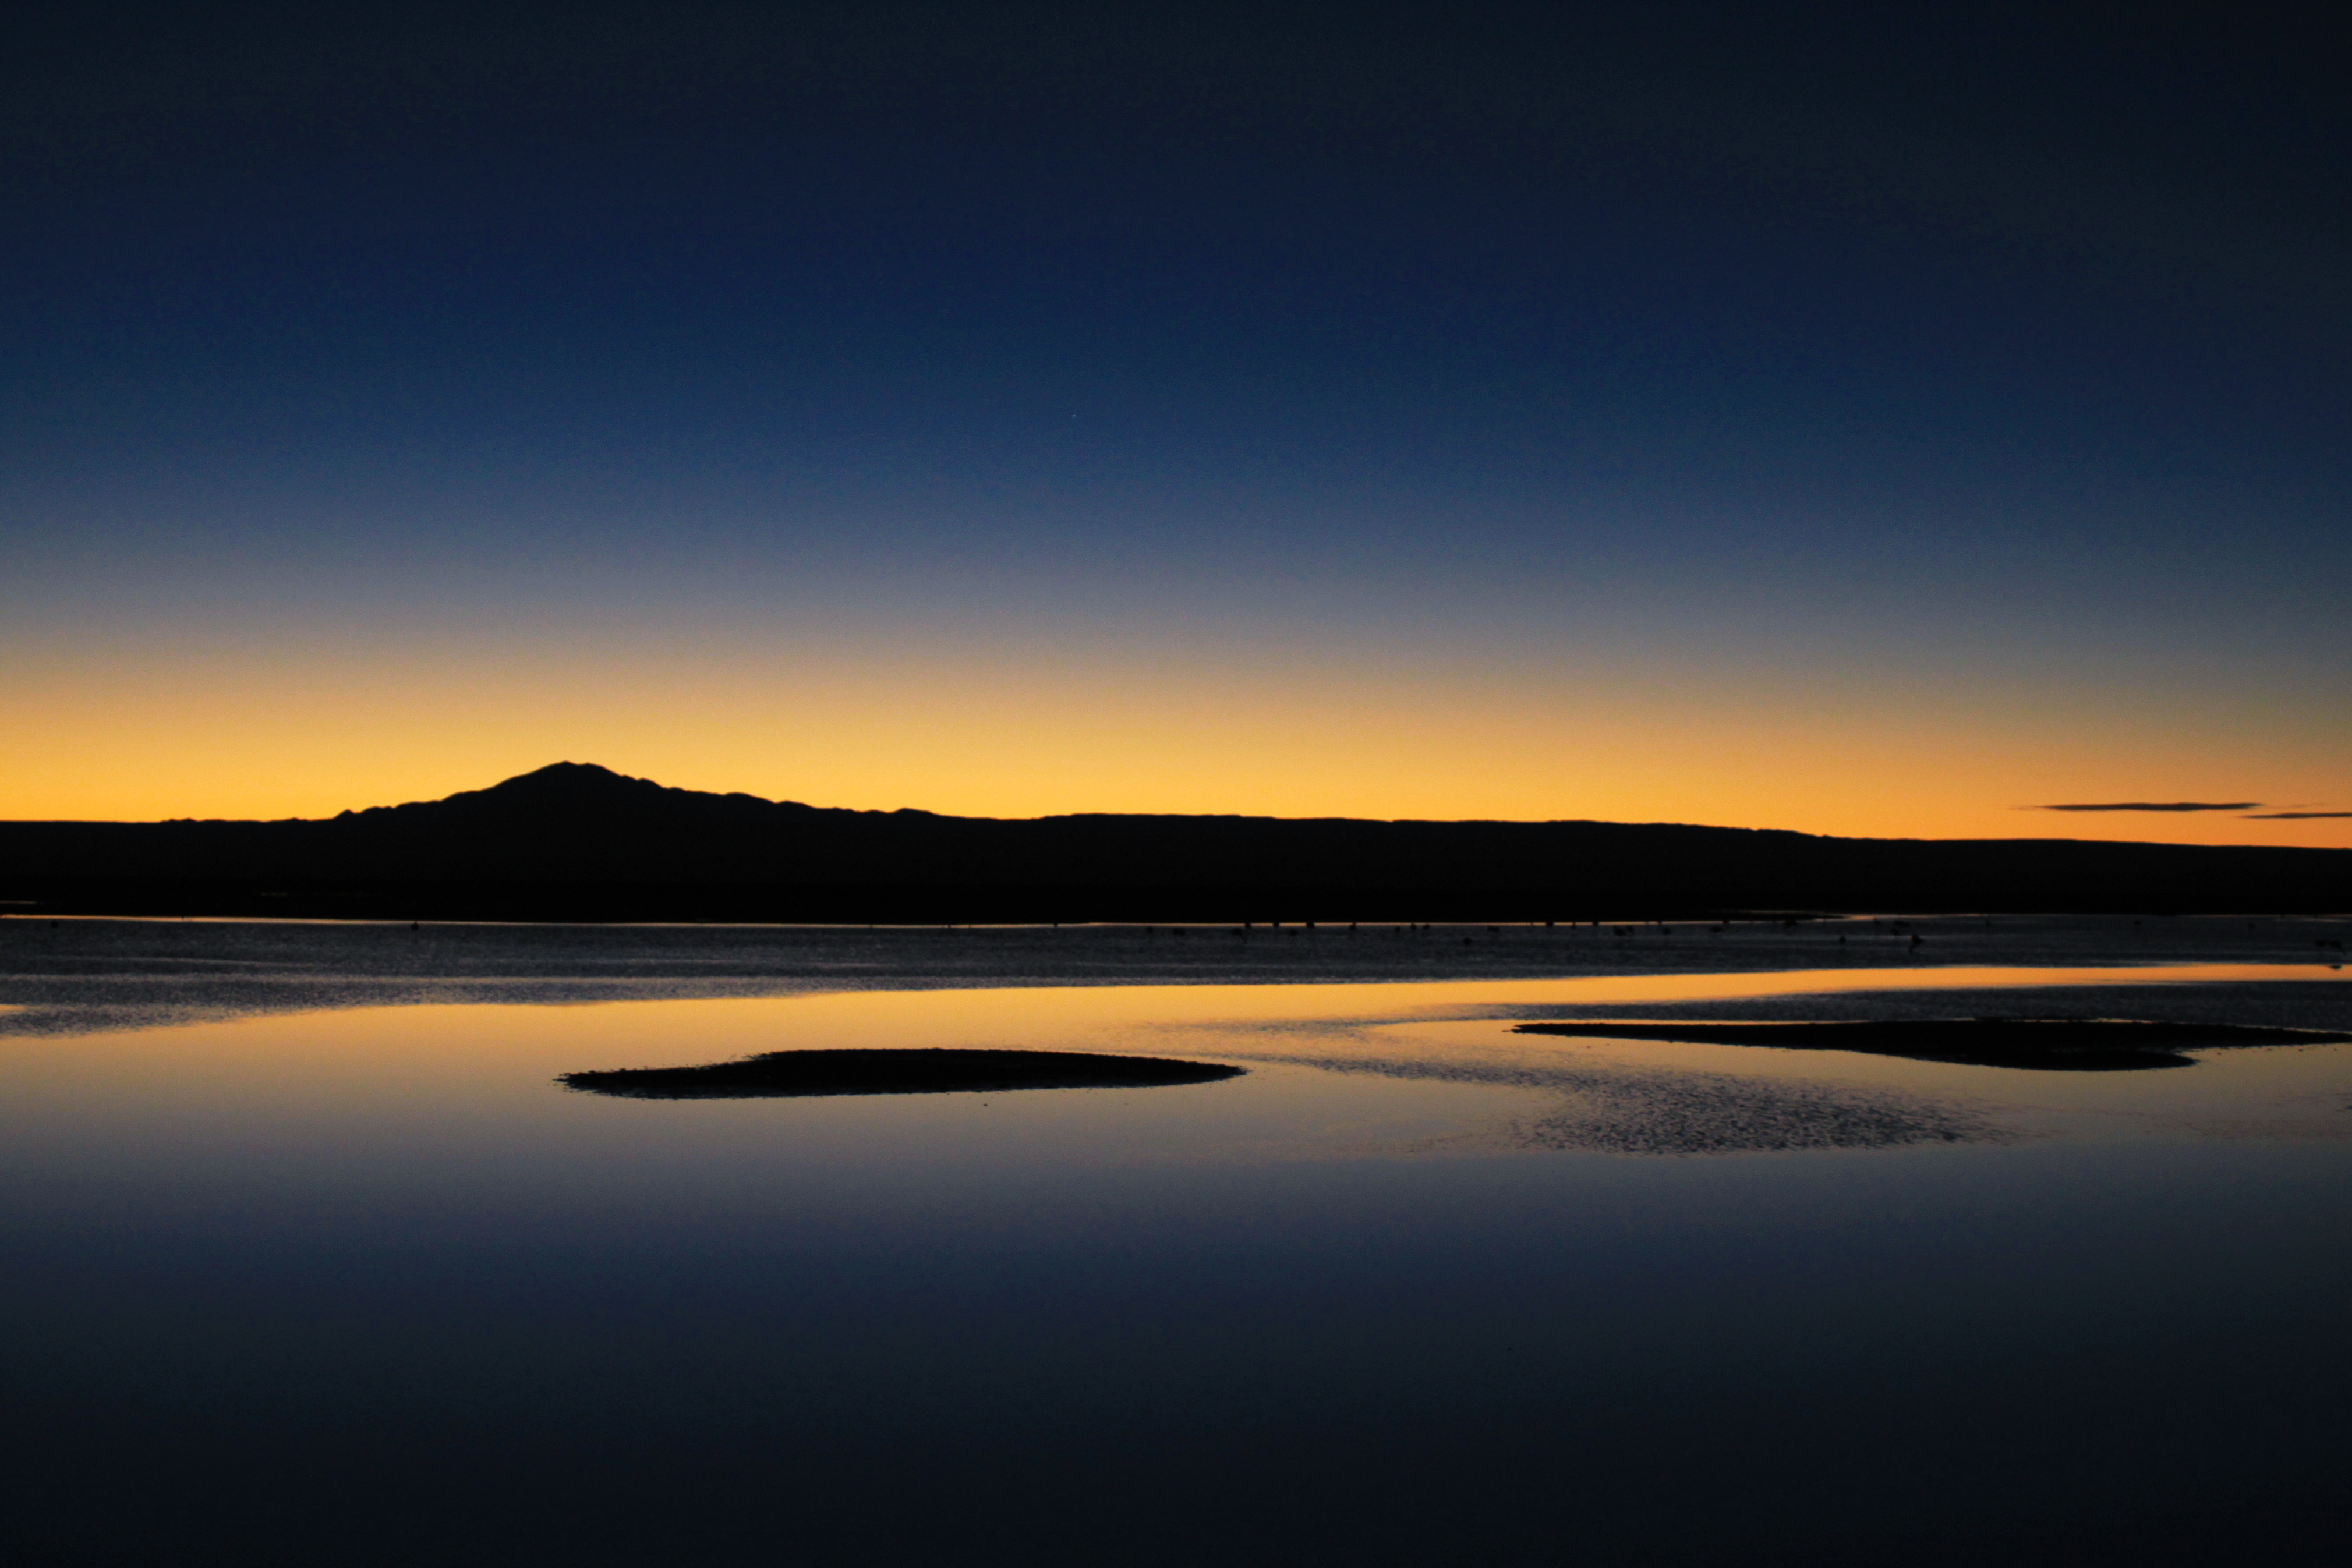

Water in the Atacama desert

In the Atacama Desert in Chile rainfall is often not detected for years, but here a rare lagoon has formed. This picture was taken near the site of near The Atacama Large Millimeter/submillimeter Array (ALMA).

Credit: ESO